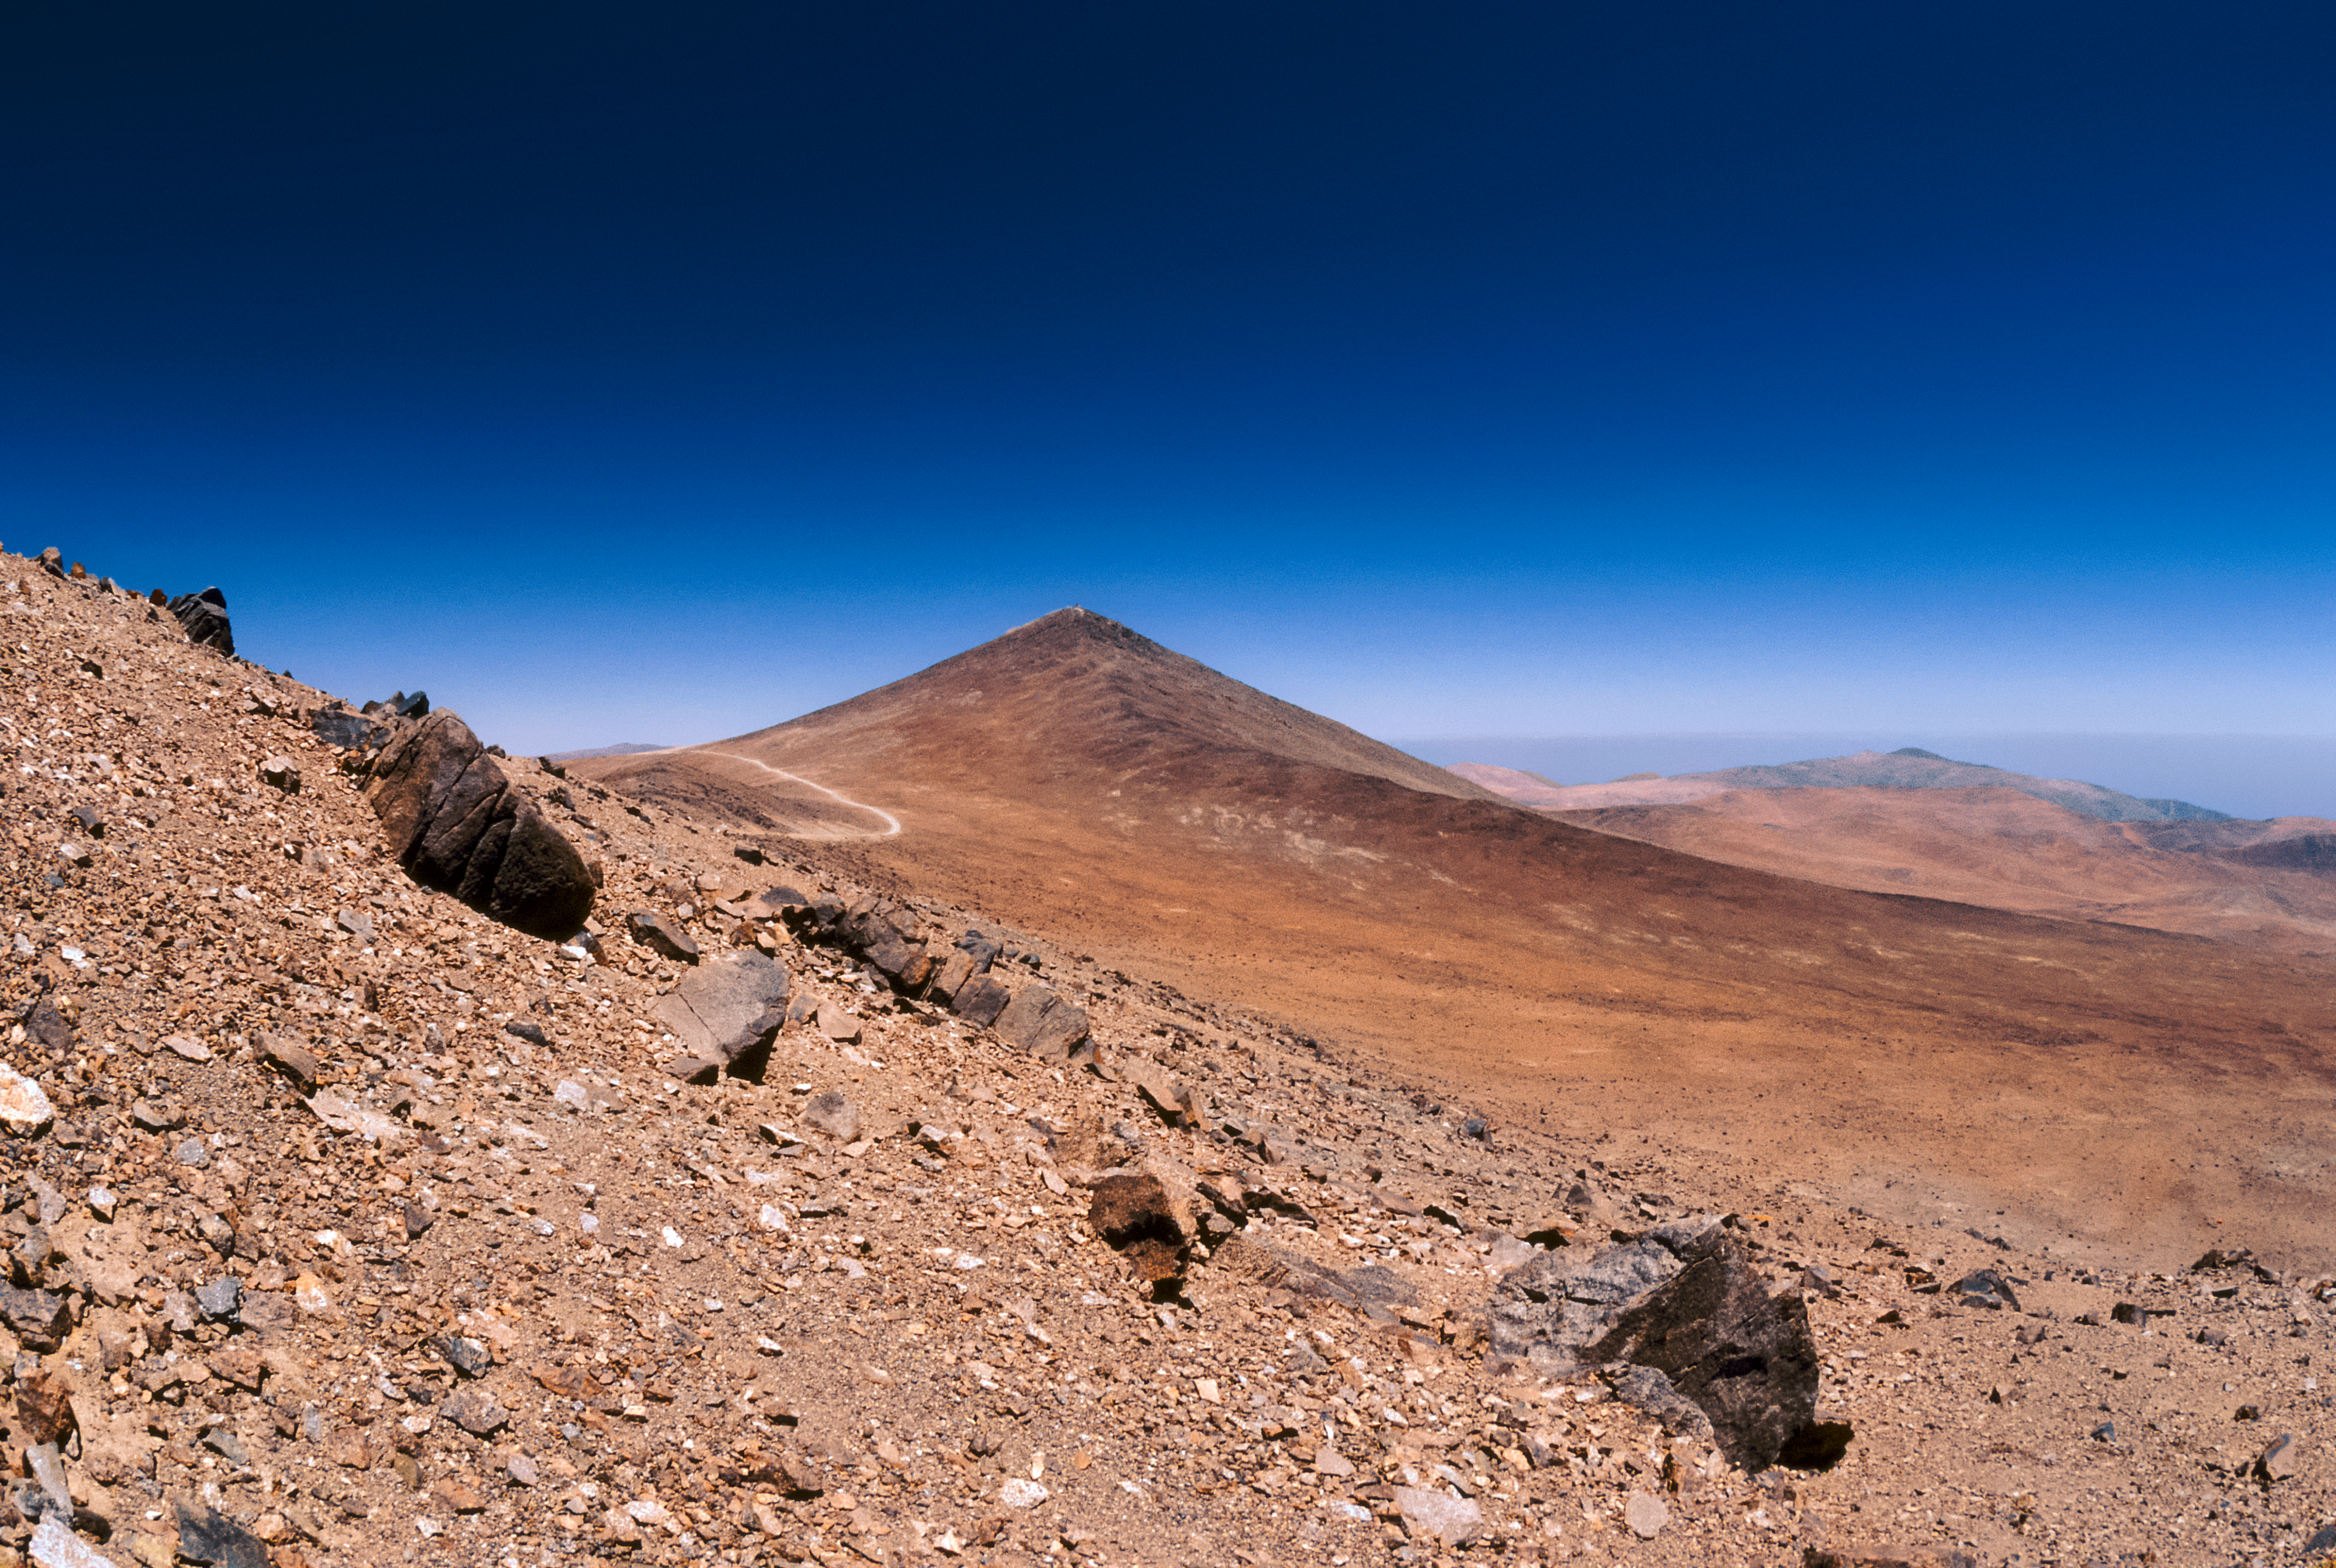

Cerro Paranal in 1987

Cerro Paranal — home to ESO's Paranal Observatory — is revealed in this unique photograph captured in 1987, before the construction of the observatory commenced.

Cerro Paranal is located 130 kilometers south of the city of Antofagasta in the Chilean Atacama Desert. Prior to the construction of the observatory, its summit had an elevation of 2664 metres and was used as a surveying station.

The mountain is currently 2635 metres above sea level — a consequence of the construction of the observatory. Its now flattened peak hosts the four 8.2-metre VLT Unit Telescopes and four 1.8-metre Auxiliary Telescopes, in addition to the VISTA telescope and VLT Survey Telescope.

Credit: ESO/S. Brunier